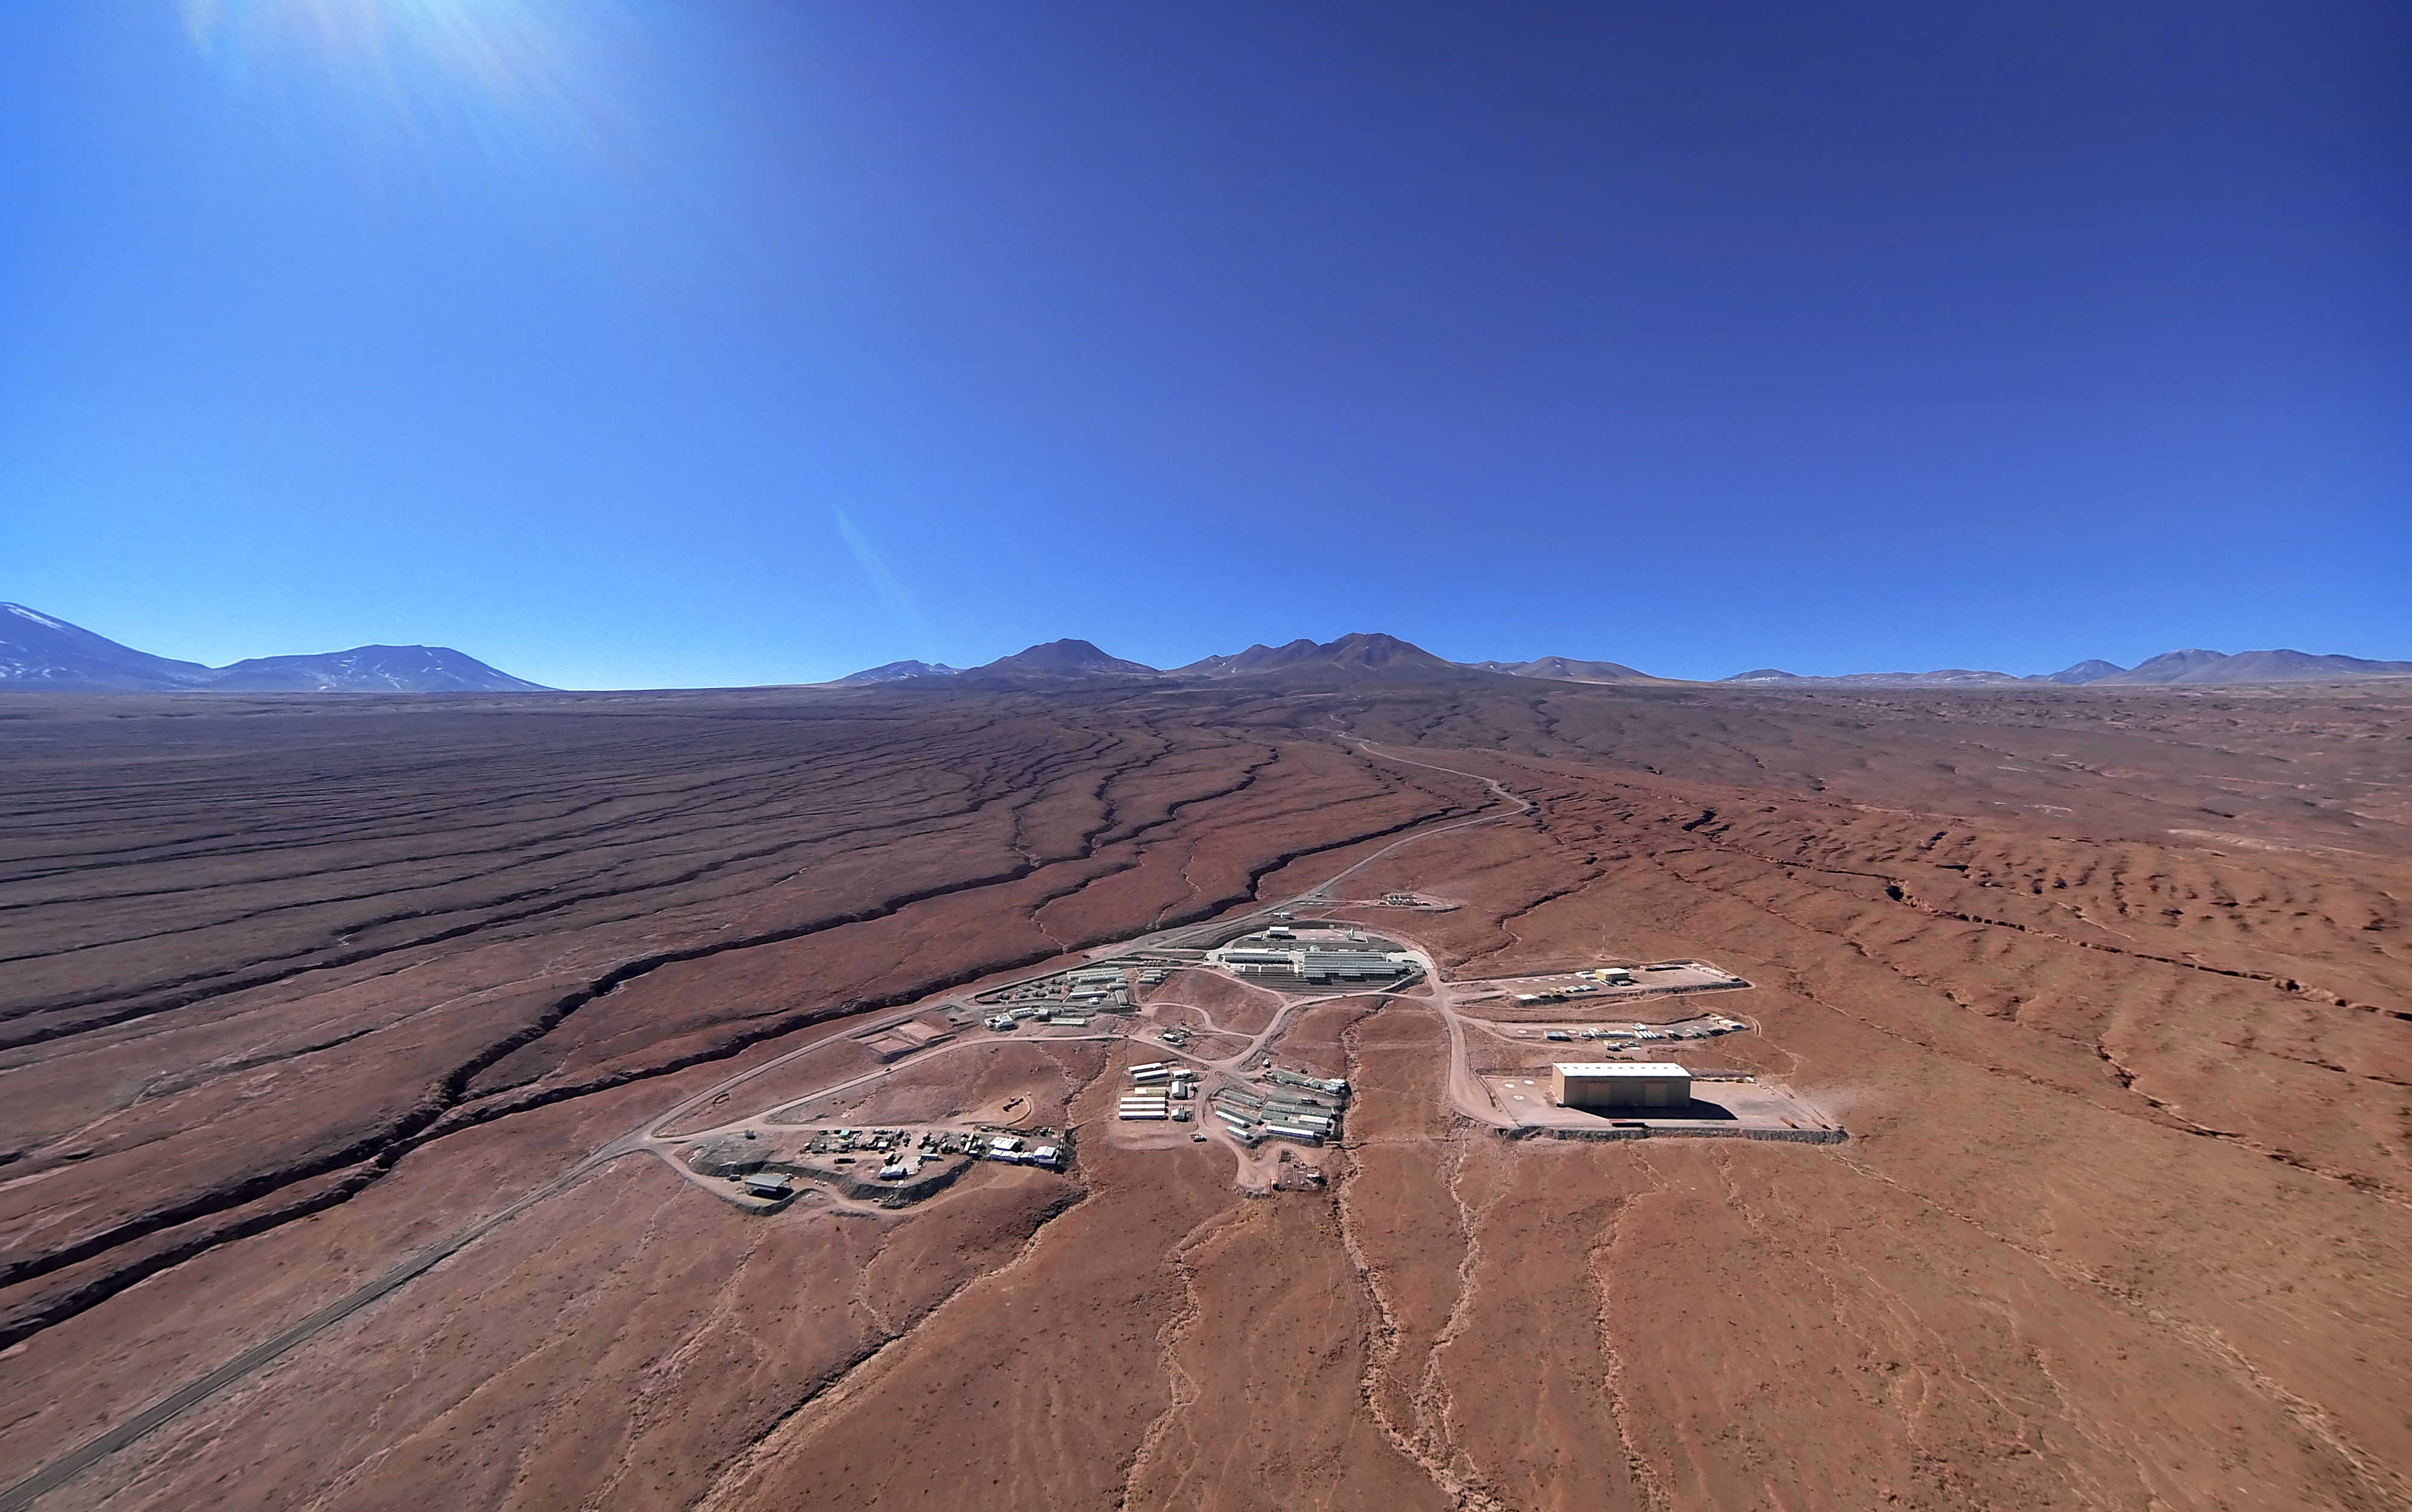

ALMA Operations Support Facility

This picture shows the Operations Support Facility (OSF) at the Atacama Large Millimeter/submillimeter Array (ALMA) under a clear blue sky with the Atacama Desert stretching out in every direction around it. The OSF is where many ALMA personnel work and live. It is the location of the control room and laboratories, and is also where the antennas are taken for maintenance. The OSF is located at an altitude of 2900 metres, over 2000 metres below the Chajnantor Plateau where the array studies the Universe. The antennas are moved between these two sites by the custom-built ALMA transporters, two powerful vehicles weighing 130 tonnes, which can position the giant dishes with millimetric precision.

Credit: ESO